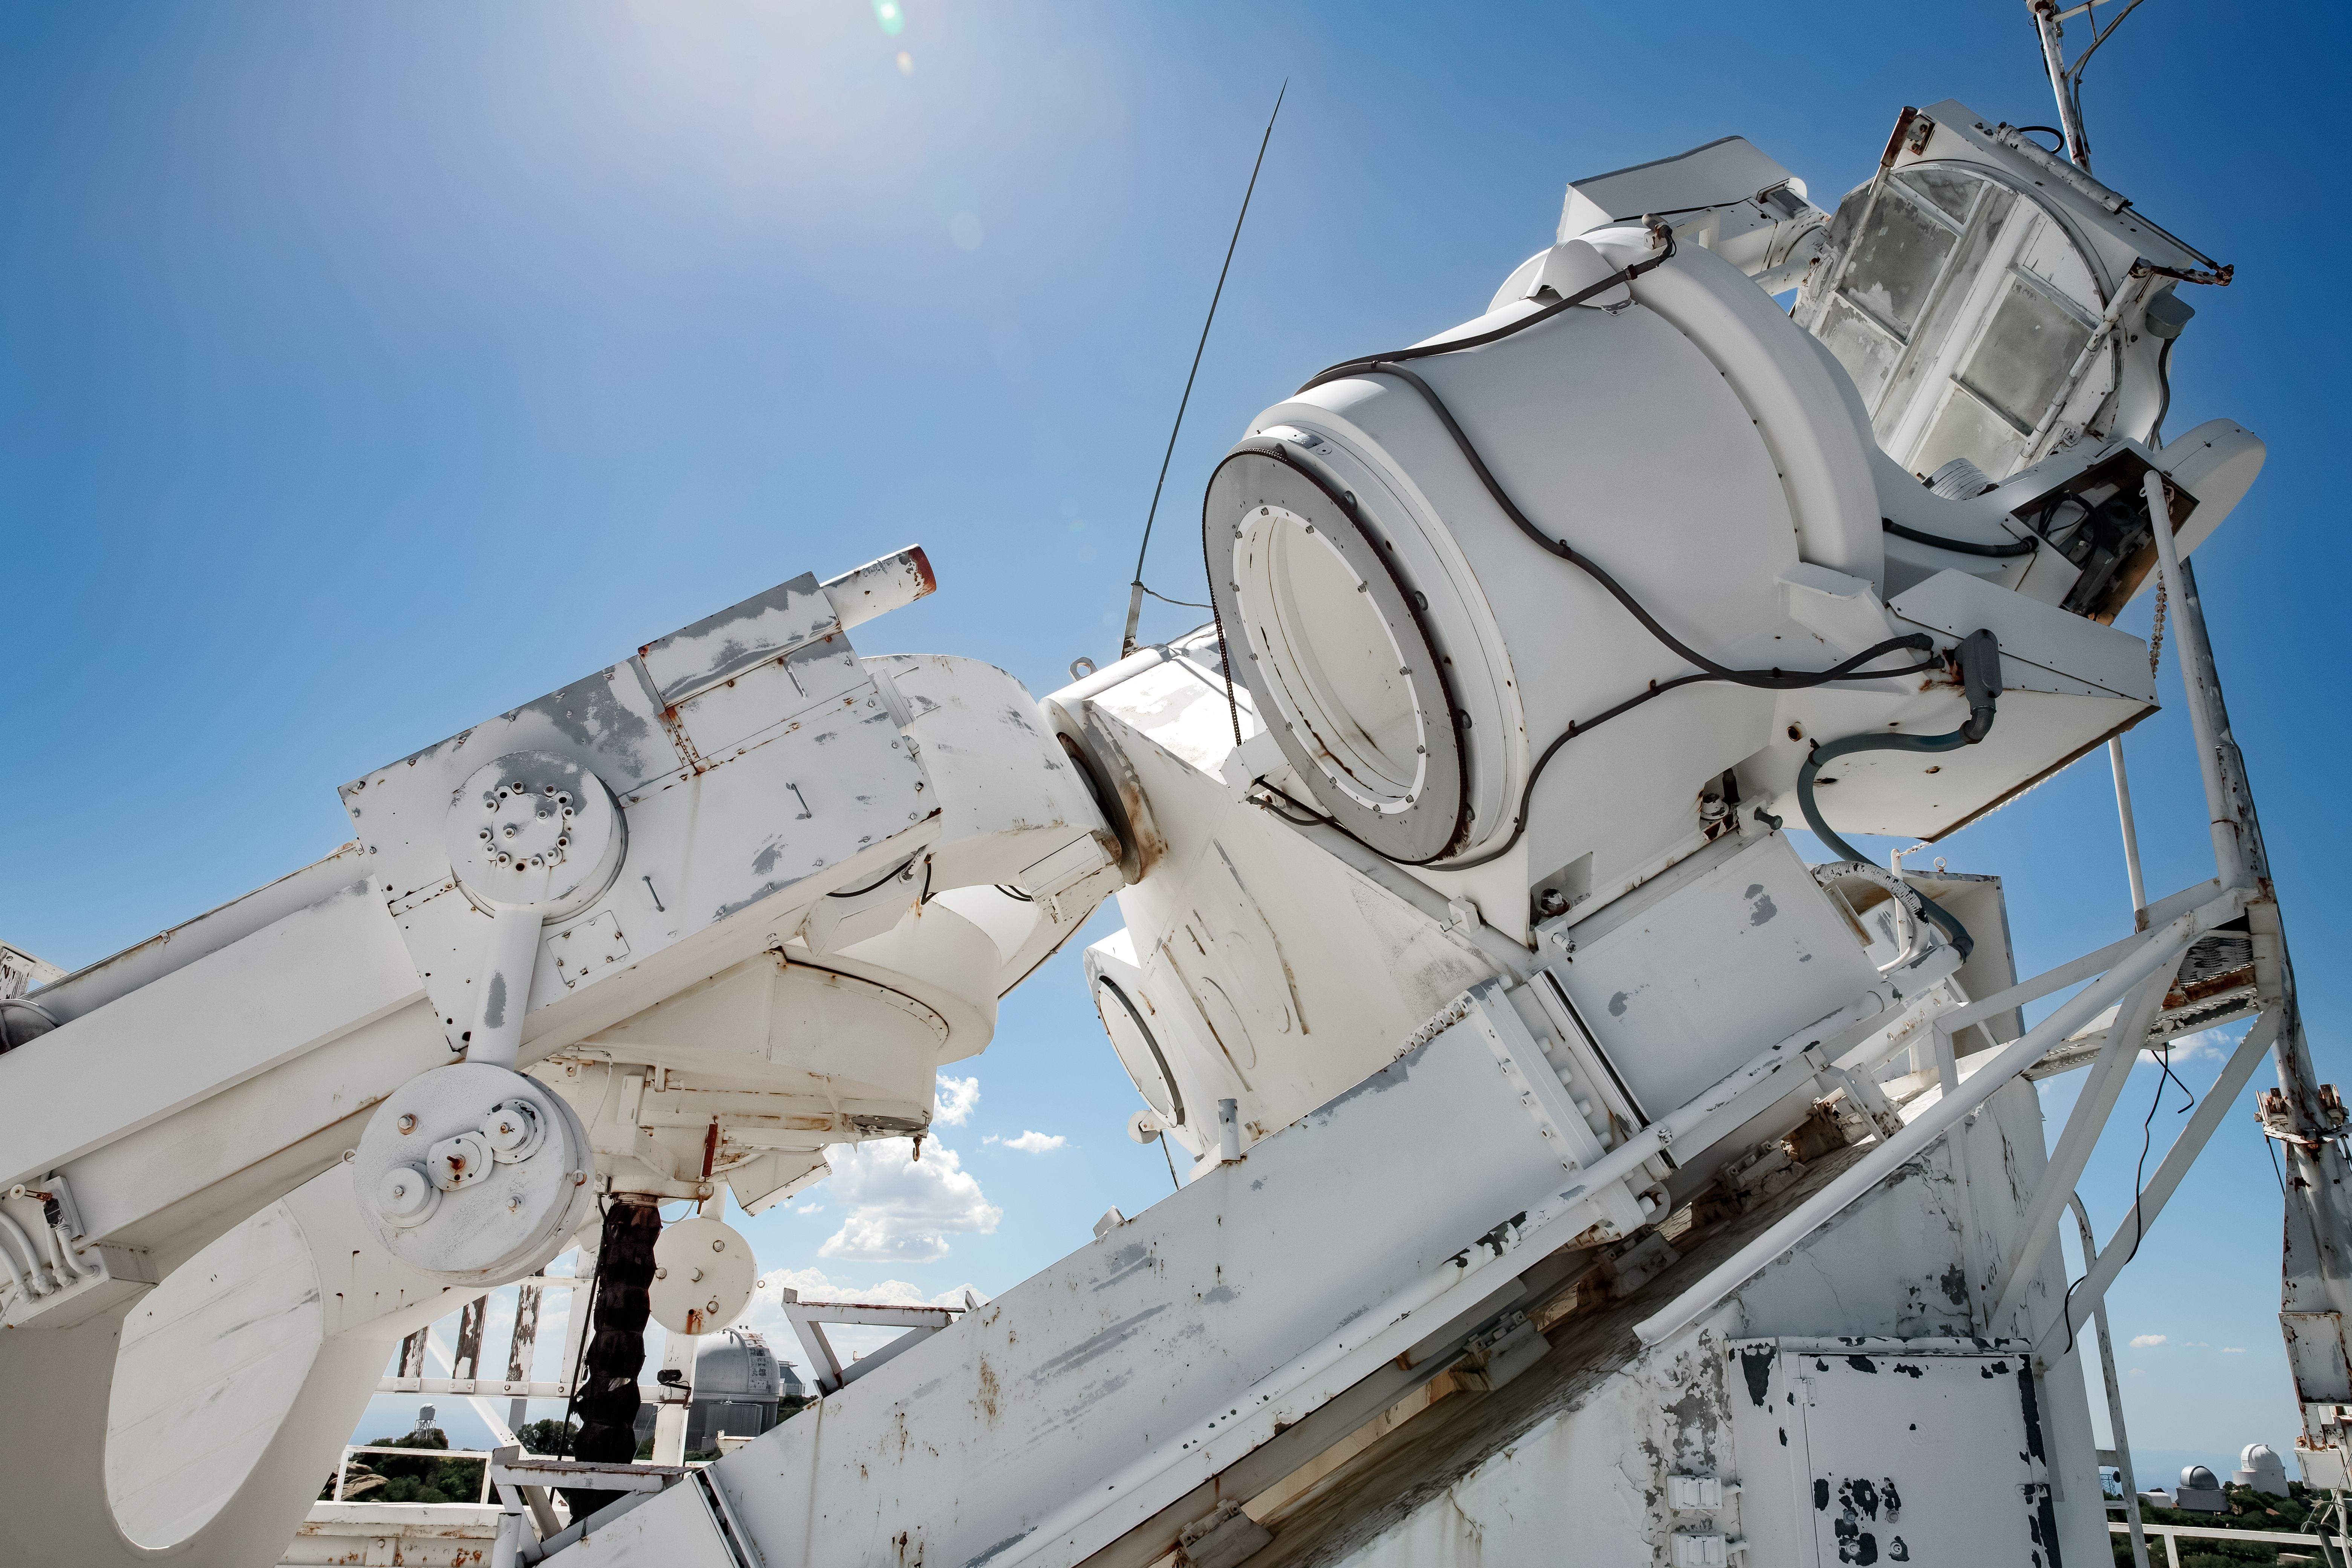

Top of the McMath-Pierce Solar Telescope.

The heliostat of the McMath-Pierce Solar Telescope at Kitt Peak National Observatory (KPNO), a Program of NSF NOIRLab. The heliostat has a 2.03-meter (80-inch) mirror that reflects sunlight into the optical path of the telescope. The McMath-Pierce Solar Telescope was the largest solar telescope in the world upon its completion in 1962, a title it held until the first light of the National Solar Observatory’s Daniel K. Inouye Solar Telescope in December 2019. The interior of the McMath-Pierce Solar Telescope is currently being renovated to become the Windows on the Universe Center for Astronomy Outreach.

Credit: KPNO/NOIRLab/NSF/AURA/D. Salman